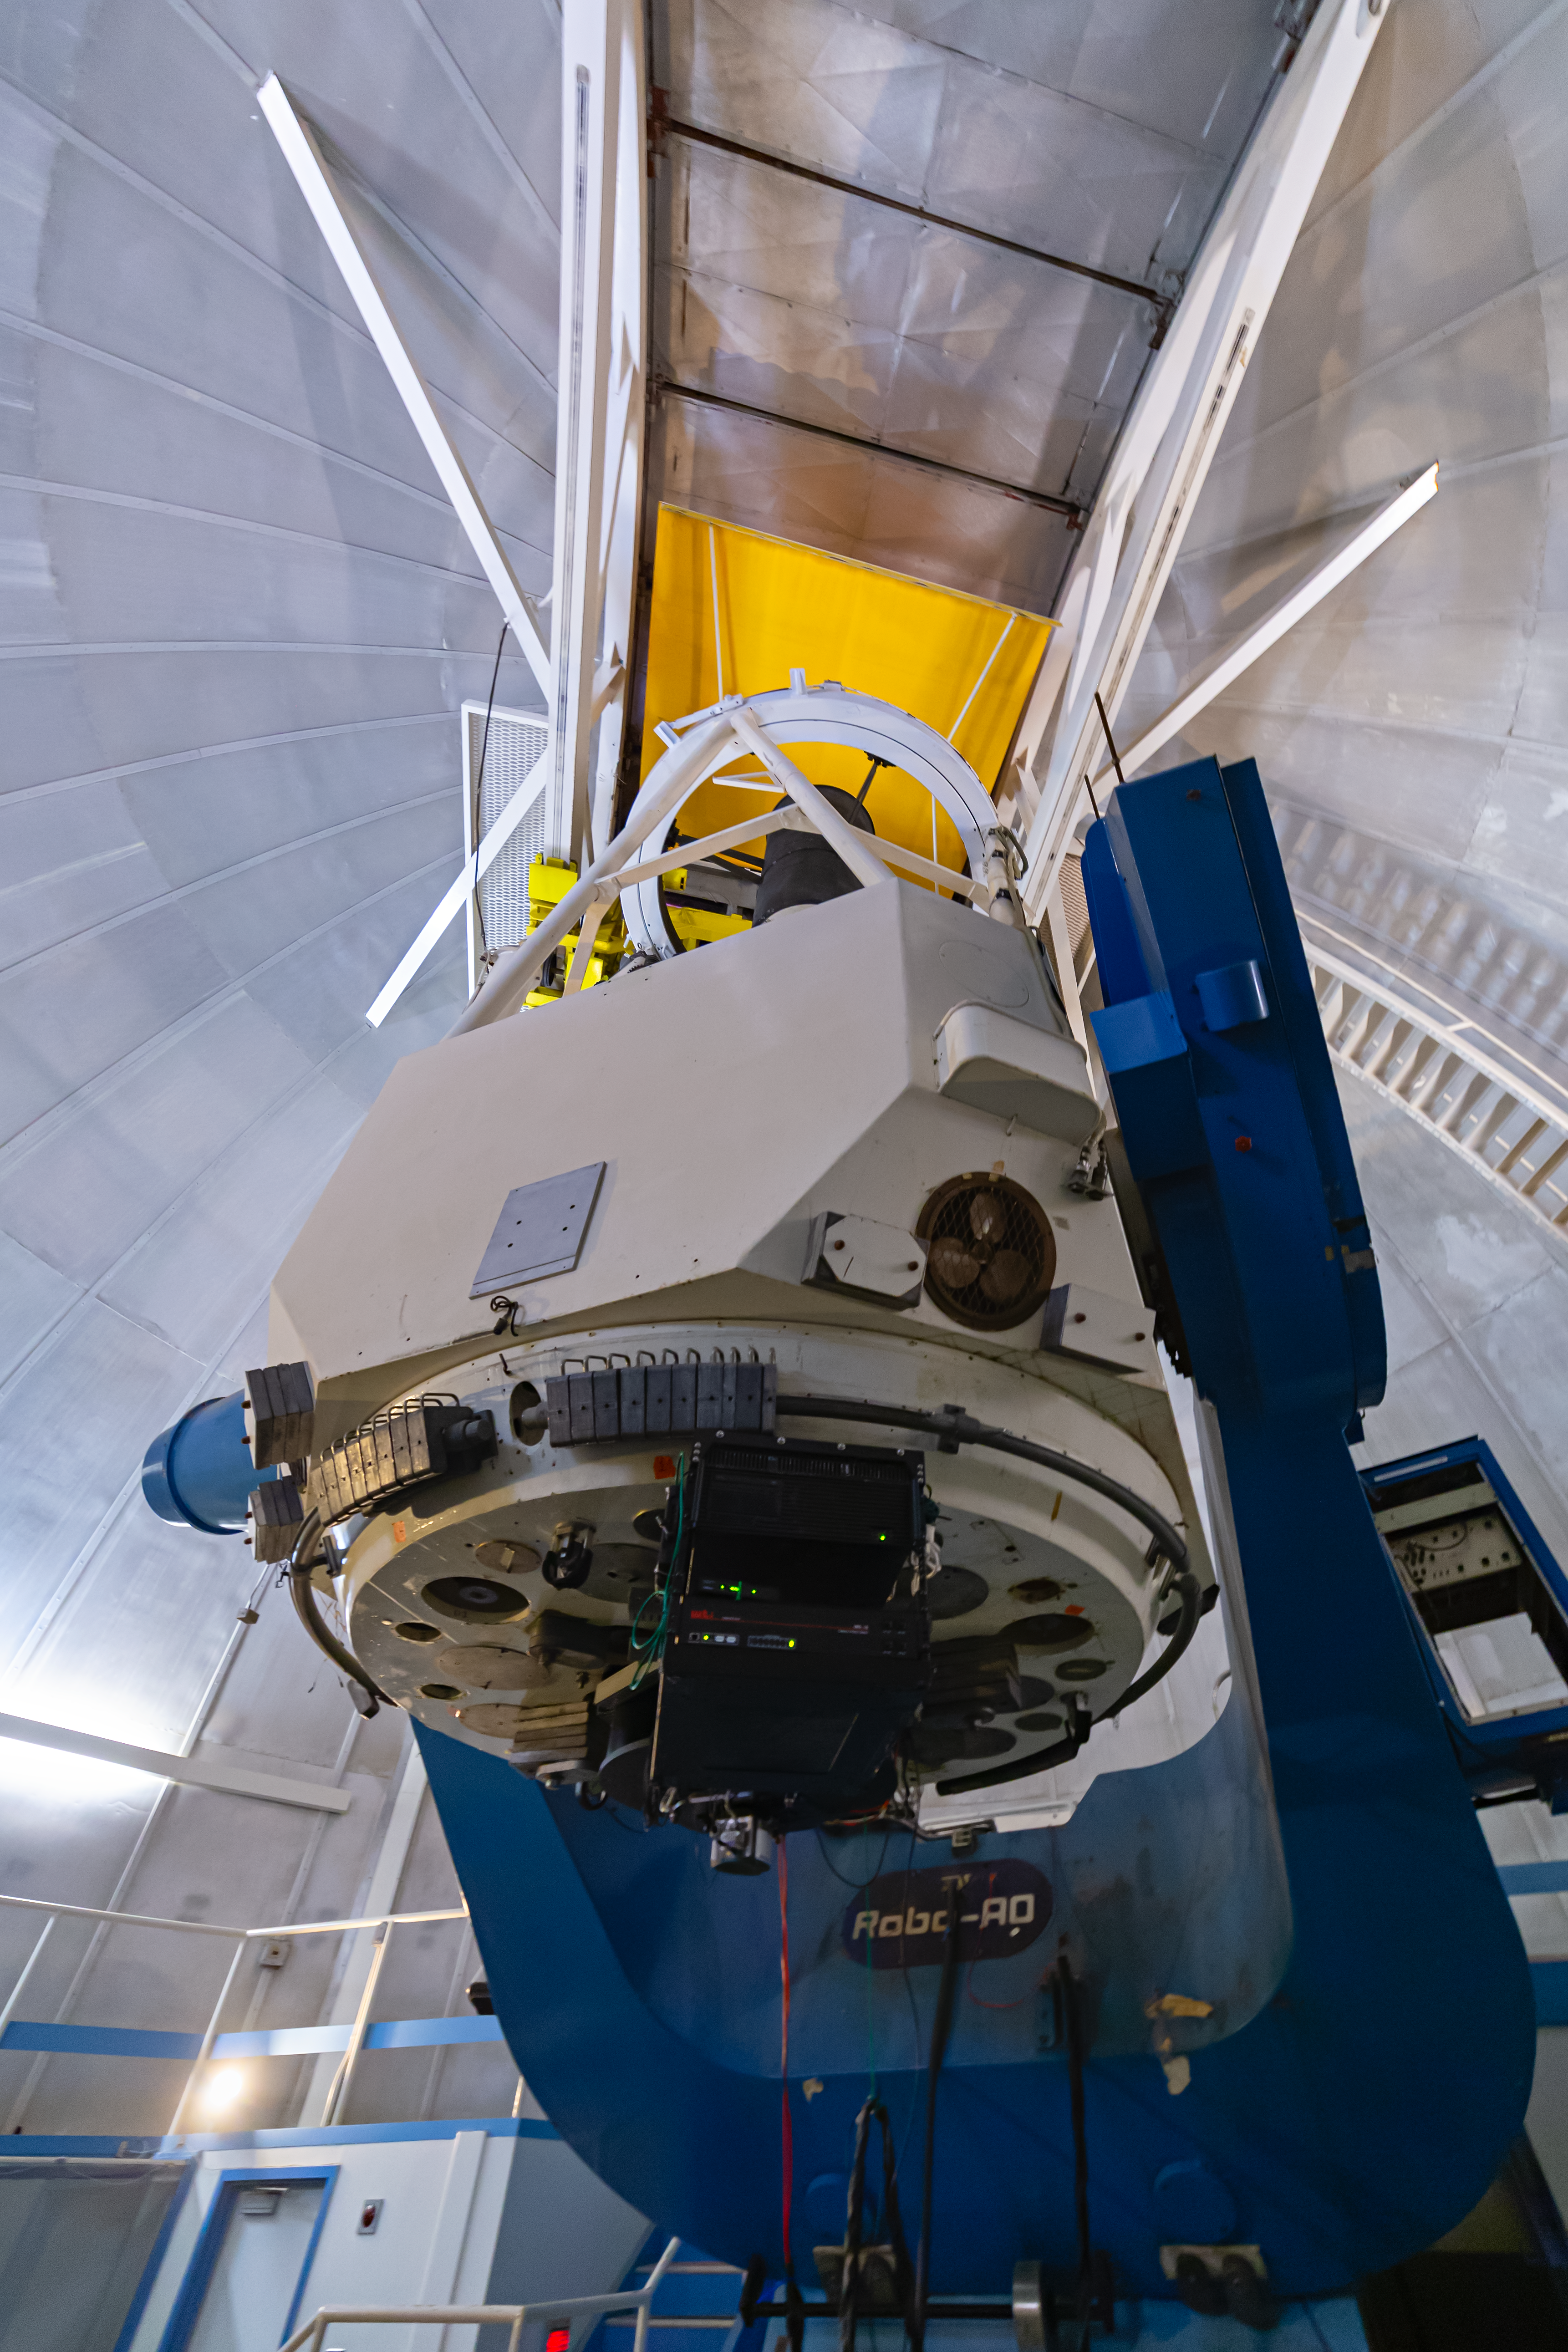

KPNO 2.1-meter Telescope Interior

The interior of the KPNO 2.1-meter Telescope at Kitt Peak National Observatory in Arizona.

Credit: NOIRLab/NSF/AURA/ P. Horálek